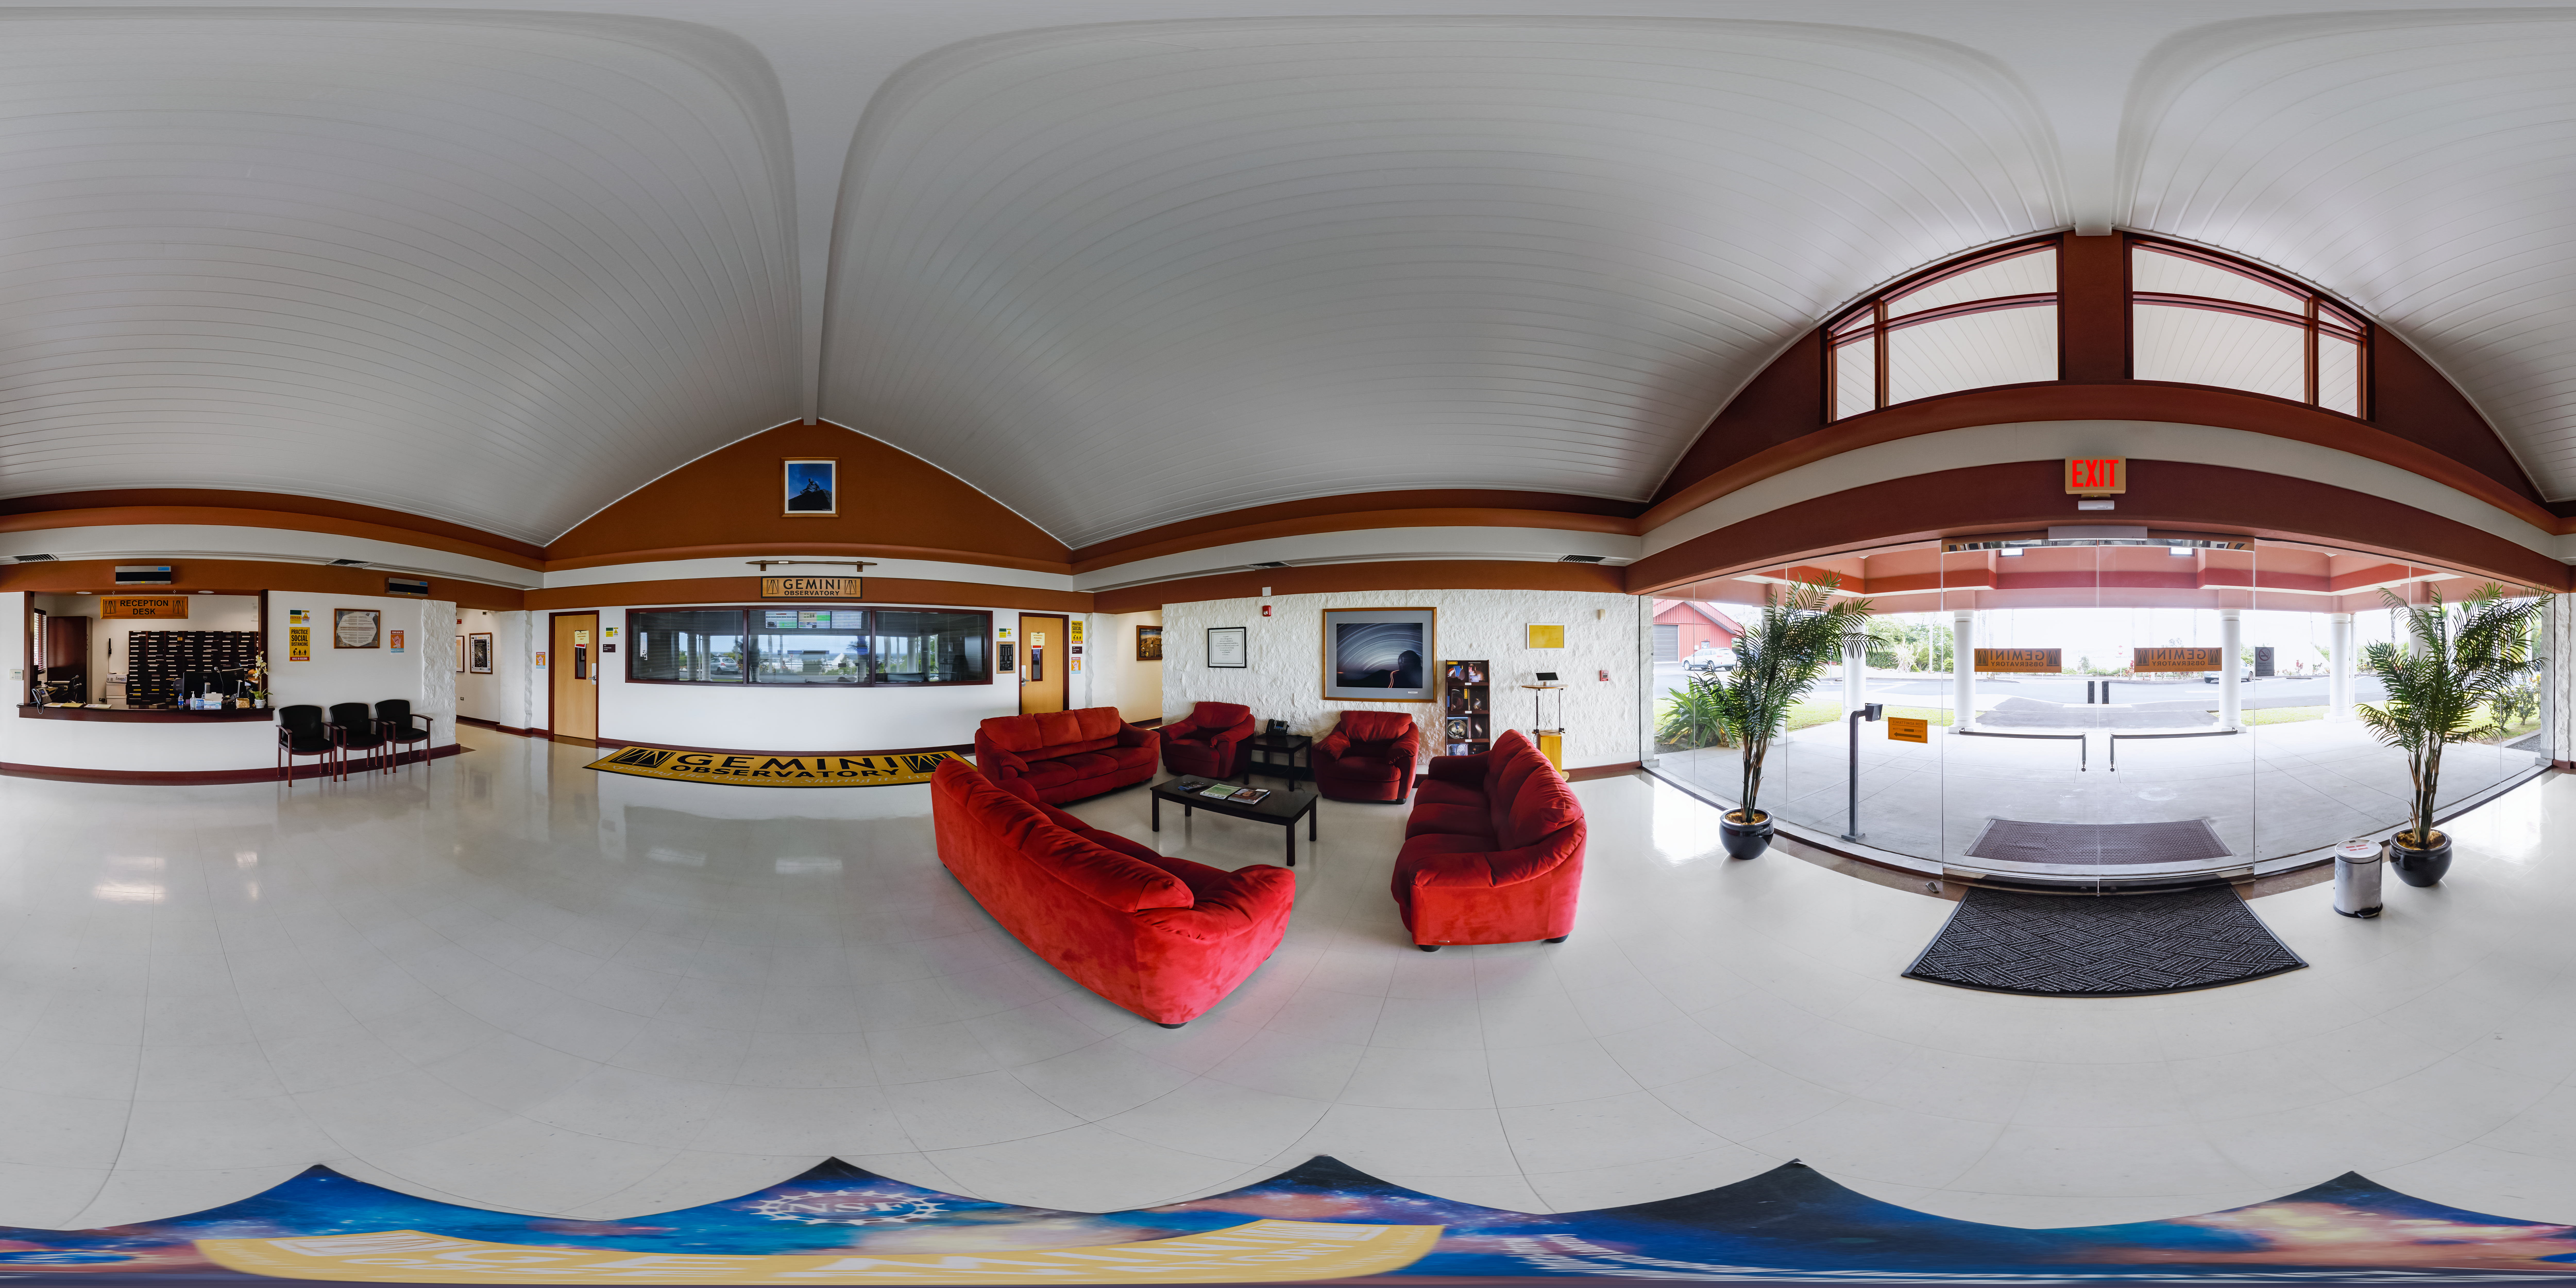

Hilo Base Facility Entrance 360 Panorama

A 360 panorama view inside the entrance to the International Gemini Observatory's Gemini North Hilo Base Facility in Hilo, Hawaiʻi.

Credit: International Gemini Observatory/NOIRLab/NSF/AURA/P. Horálek